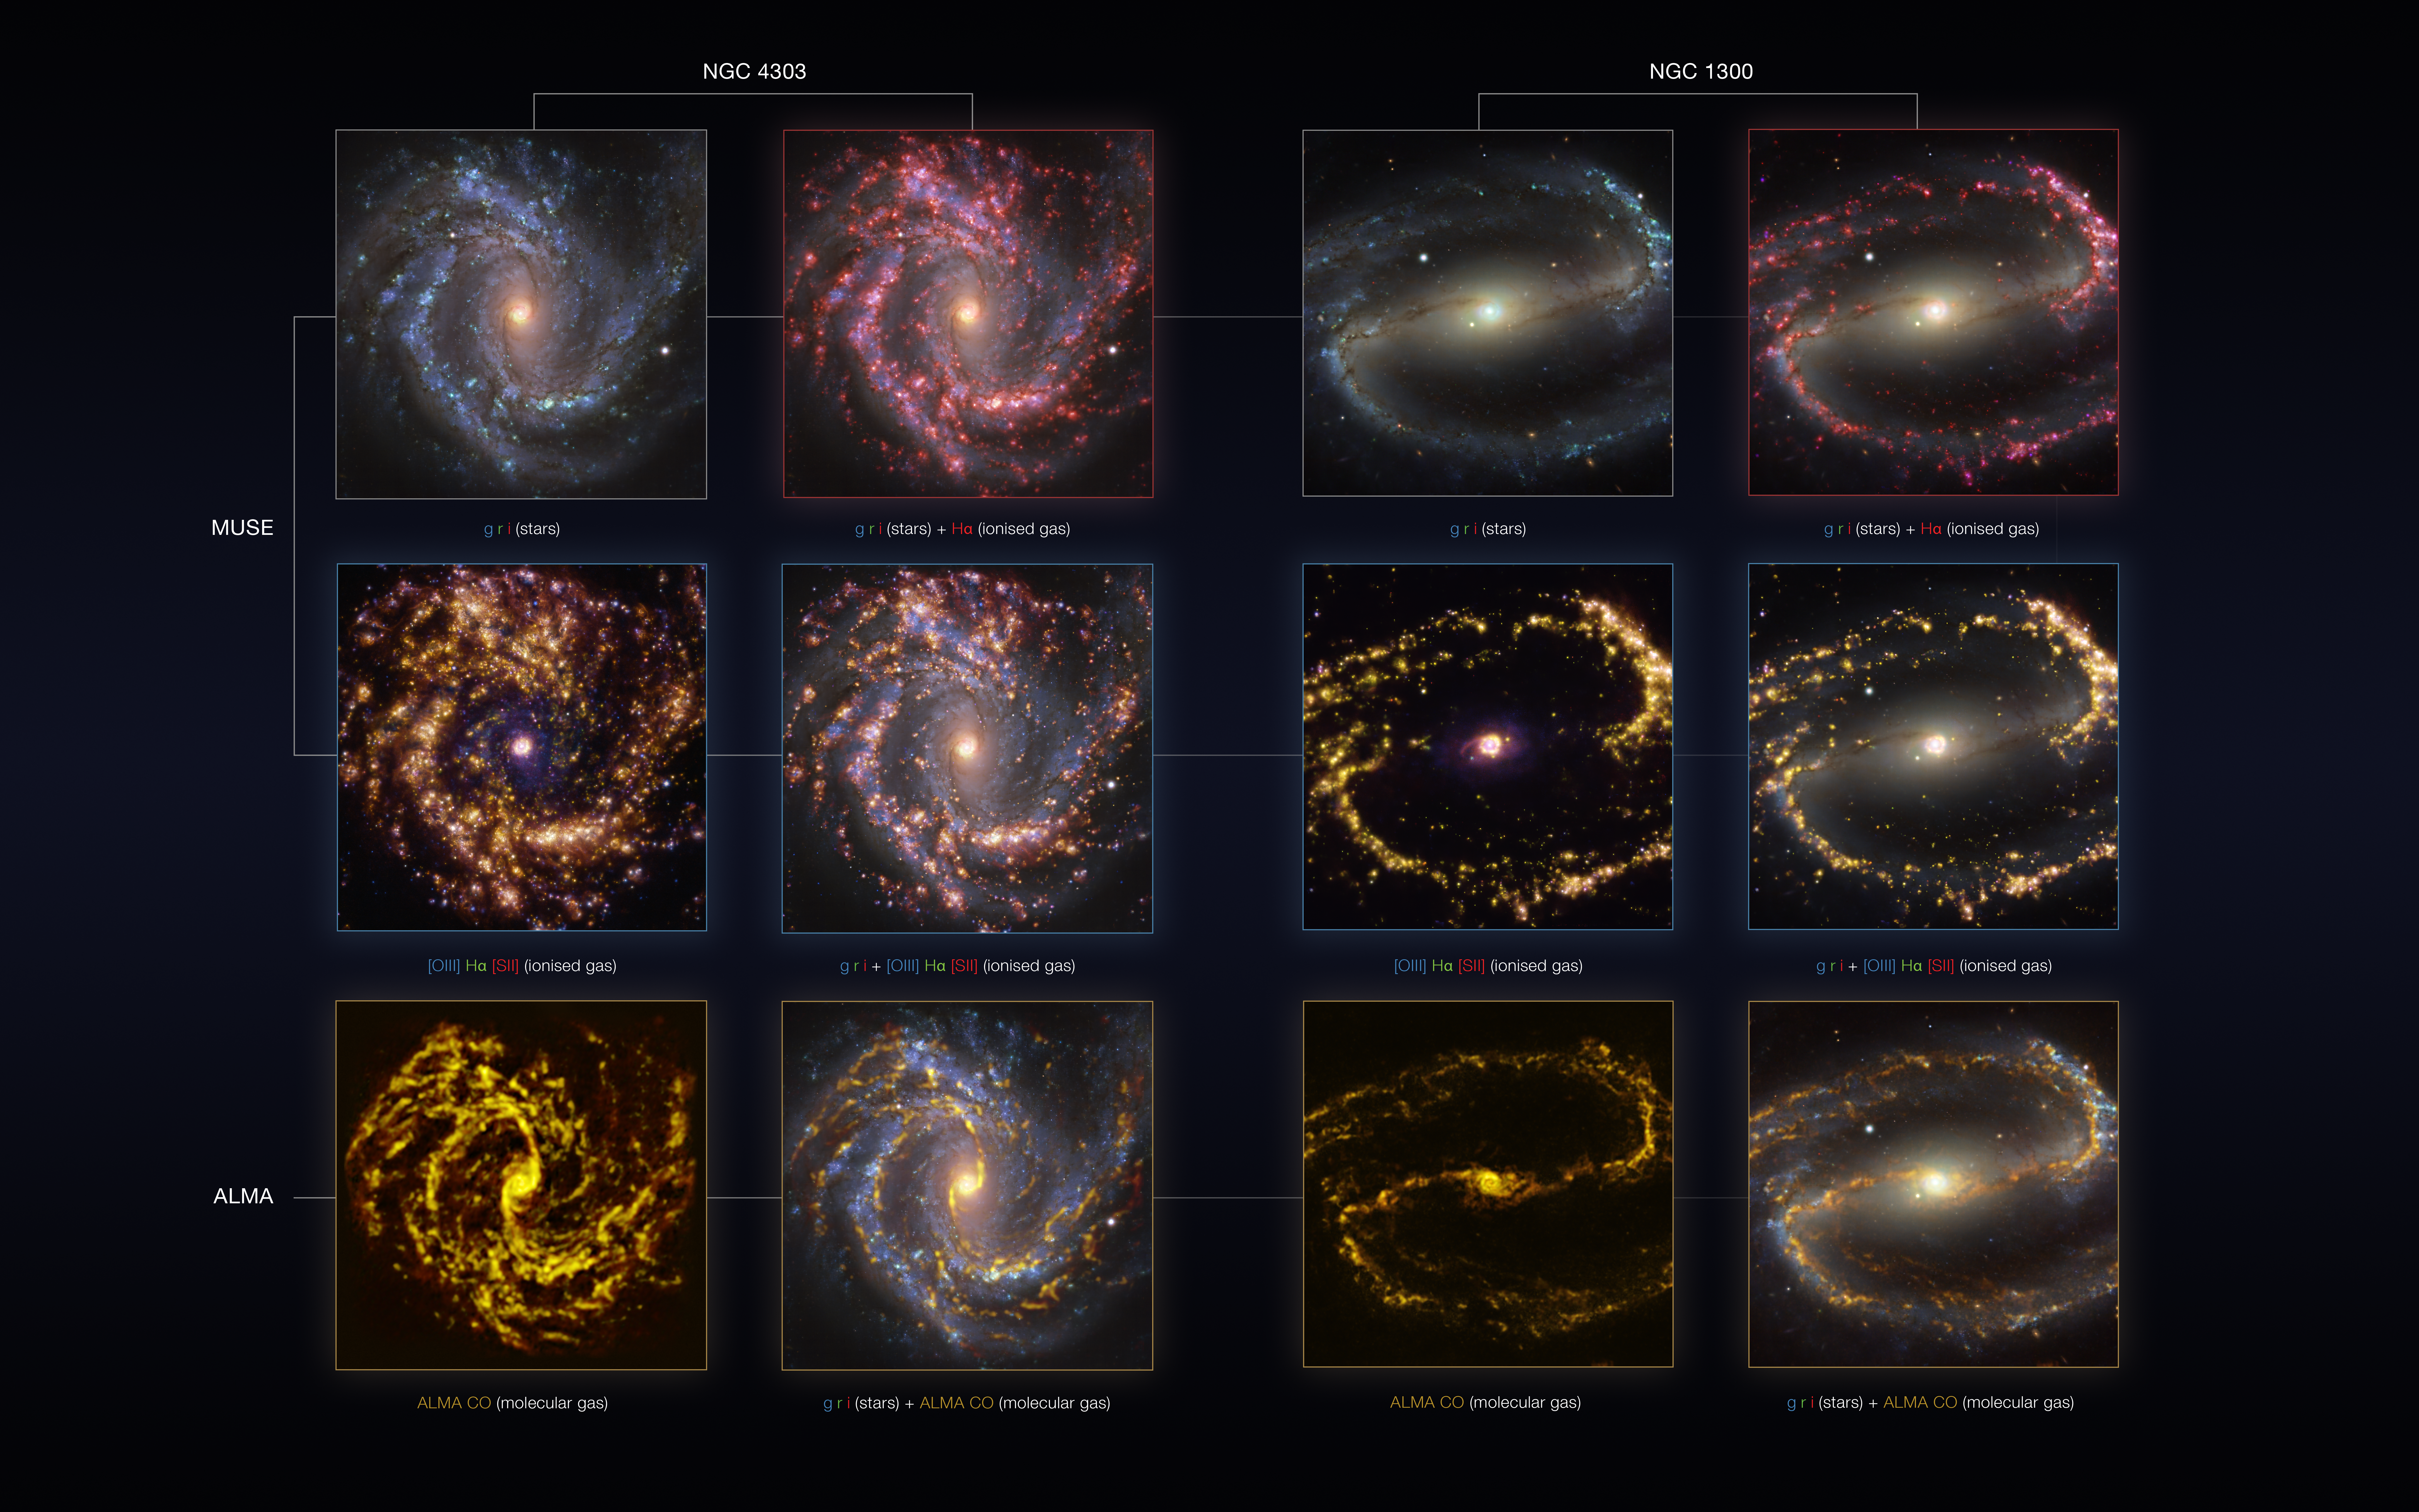

NGC 4303 and NGC 1300 as seen with the VLT and ALMA at several wavelengths of light

These images of the nearby galaxies NGC 4303 (first and second column) and NGC 1300 (third and fourth) were taken with the Multi-Unit Spectroscopic Explorer (MUSE) on ESO’s Very Large Telescope (VLT) and with the Atacama Large Millimeter/submillimeter Array (ALMA), in which ESO is a partner.

NGC 4303 and NGC 1300 are spiral galaxies with a bar of stars and gas at their centres, located approximately 55 and 61 million light-years from Earth in the constellation Virgo and Eridanus, respectively.

The images are overlays of observations conducted at different wavelengths of light to map stellar populations and gas: green, red and infrared (g, r, i) emission, which is used to reveal the distribution of young stars; radiation from warm gas clouds of hydrogen (Hα), doubly ionised oxygen — [OIII] — and singly ionised sulphur — [SII] —, elements that signal the presence of newly born stars; radio waves emitted by carbon monoxide (CO) in cold clouds of molecular gas, which provide the raw material from which stars form.

The images were taken as part of the Physics at High Angular resolution in Nearby GalaxieS (PHANGS) project, which is making high-resolution observations of nearby galaxies with telescopes operating across the electromagnetic spectrum. By overlaying the images at different wavelengths, astronomers can better understand what triggers, boosts or holds back the birth of new stars.

Credit: ESO/ALMA (ESO/NAOJ/NRAO)/PHANGS